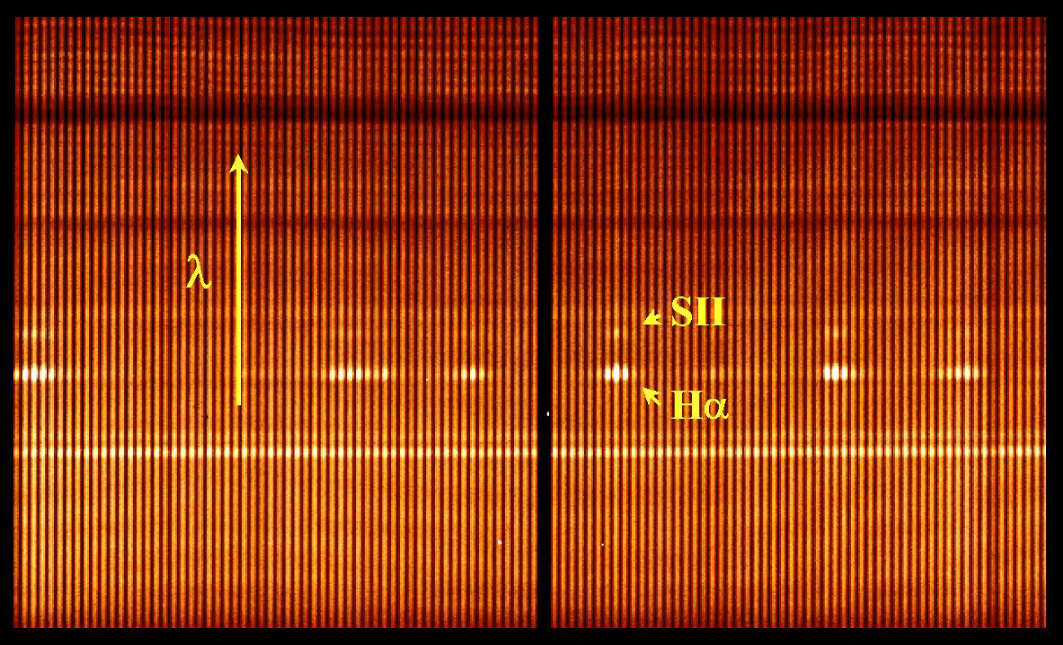

VIMOS integrated field-spectrum of Antennae Galaxies (detail)

An enlargement of a small area in ESO Press Photo eso0209b. This observation allows mapping of the distribution of elements like hydrogen (H) and sulphur (S II), for which the signatures are clearly identified in these spectra. The wavelength increases towards the top (arrow).

Credit: ESO